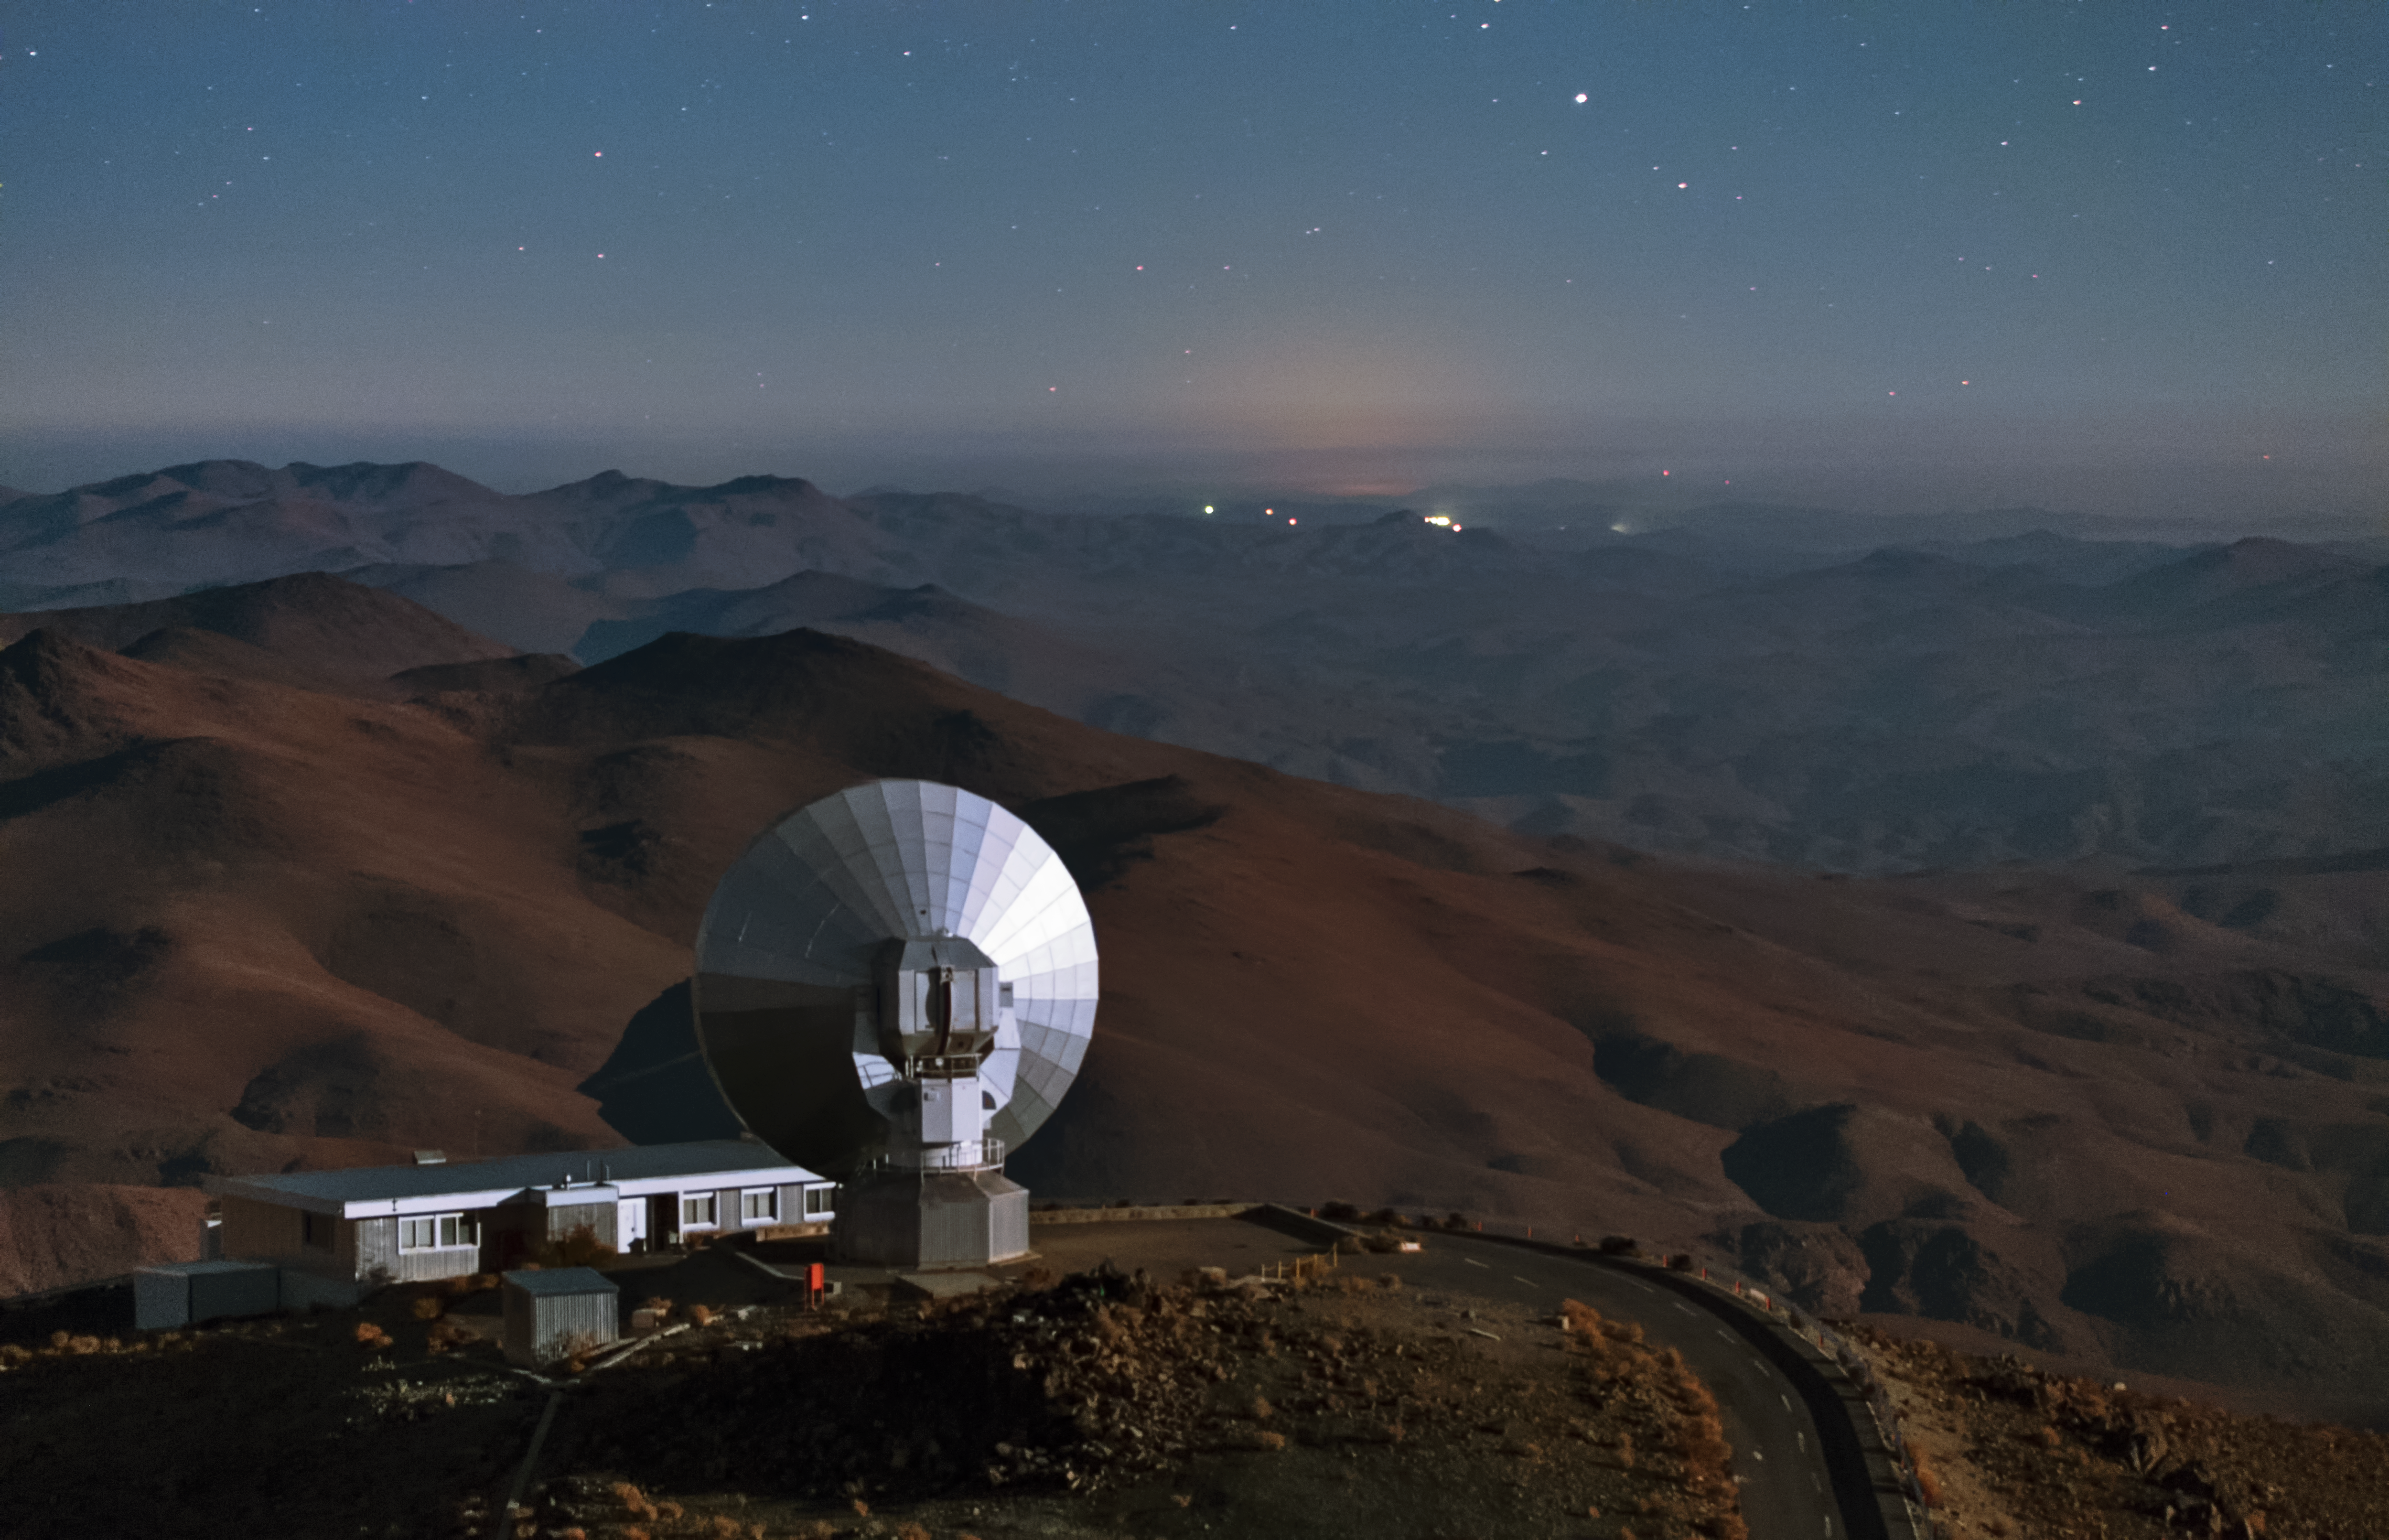

SEST in the desert

This is the Swedish-ESO Submillimetre Telescope (SEST) at La Silla. It has a diameter of 15 metres, but was decommissioned in 2003. Even though it is not collecting data anymore, SEST is a good model for beautiful pictures. In this image the impressive landscape of the Atacama desert is stretching out behind SEST, with the only hints of civilization given by the lights in the very distance.

Credit: Y. Beletsky (LCO)/ESO